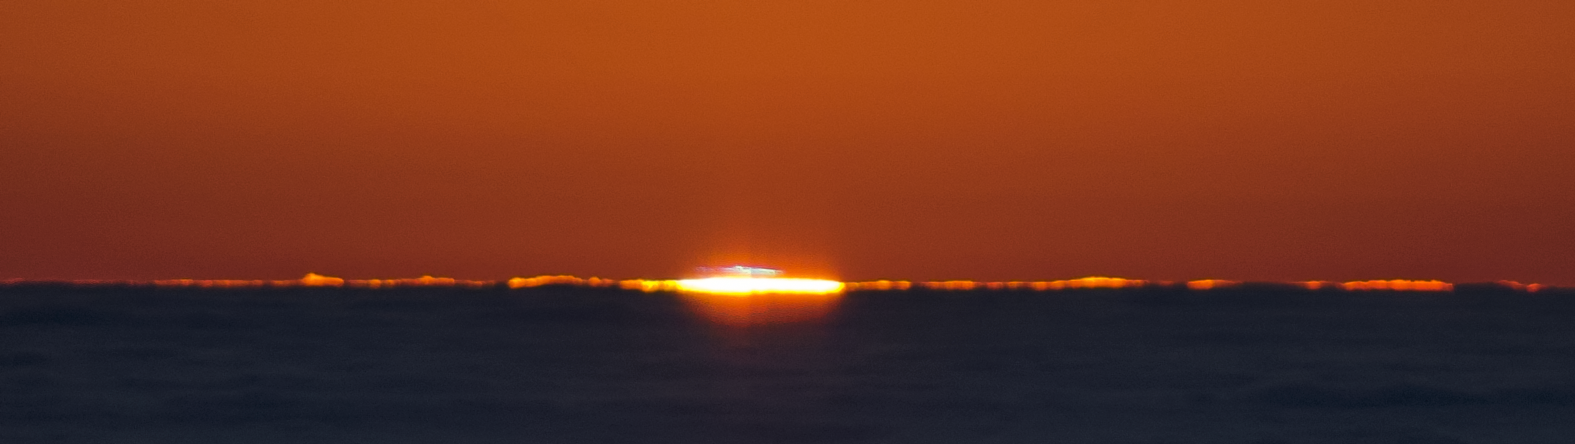

Sunset at Paranal

While the Sun is setting over the Paranal Observatory, it seems to set the horizon on fire.

Credit: G. Brammer/ESO